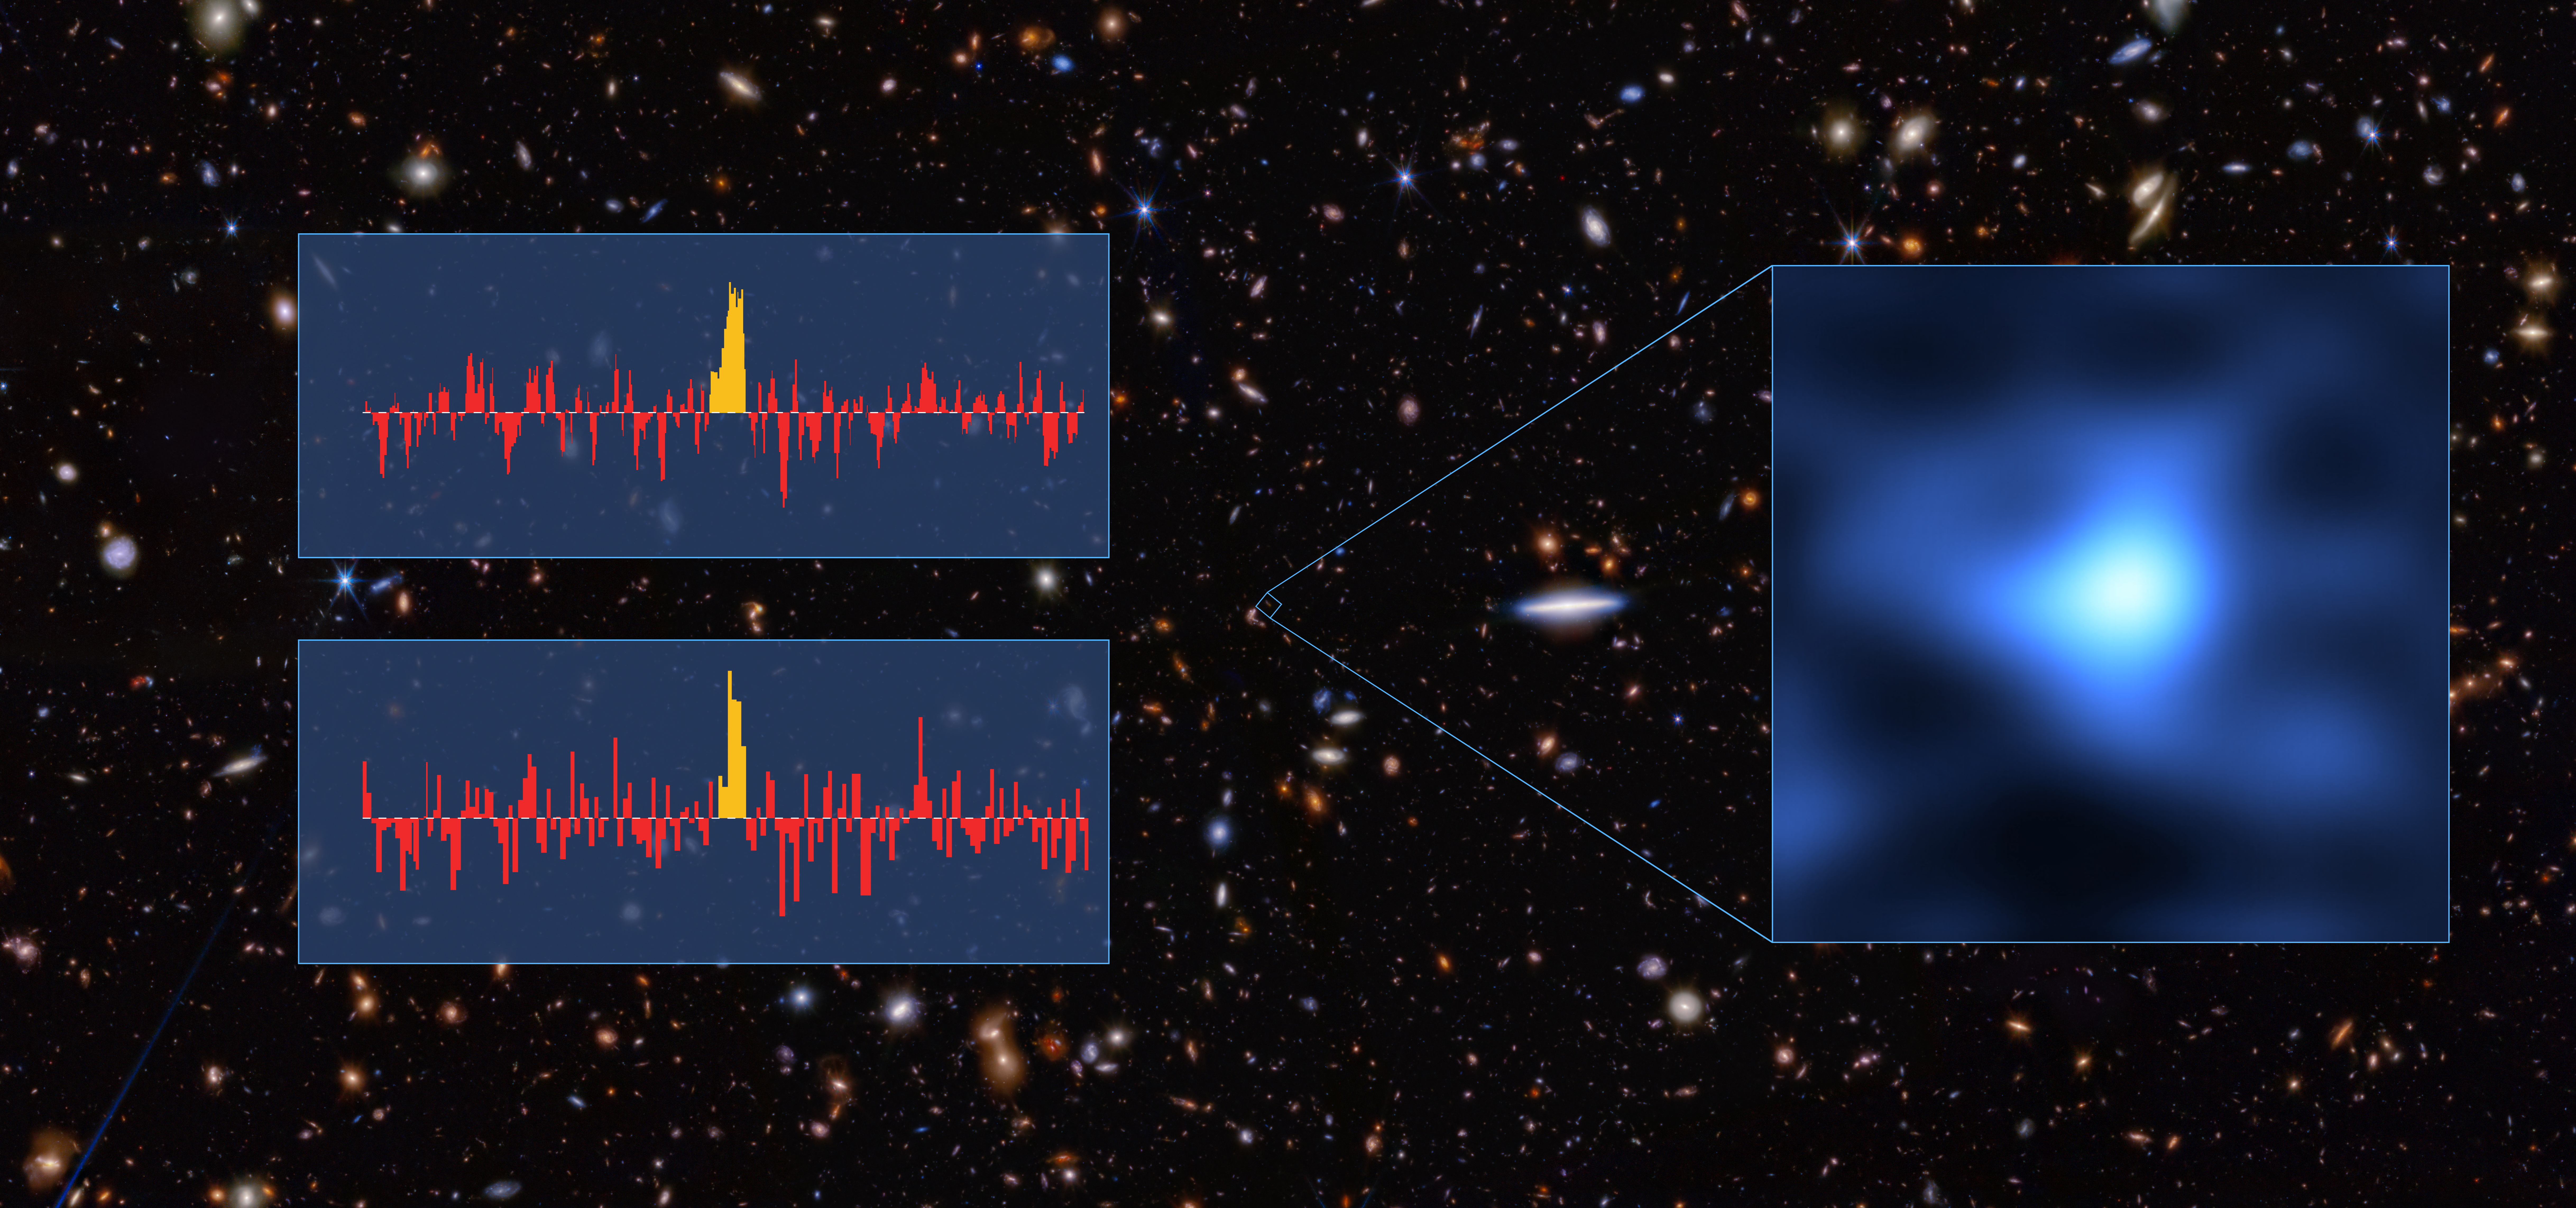

Oxygen spectrum in most distant known galaxy

The inset in this image shows JADES-GS-z14-0 –– the most distant known galaxy as of today –– as seen with the Atacama Large Millimeter/submillimeter Array (ALMA). The two spectra shown here result from independent analysis of ALMA data by two teams of astronomers. Both found an emission line of oxygen, making this the most distant detection of oxygen, when the Universe was only 300 million years old.

Credit: ALMA (ESO/NAOJ/NRAO)/S. Carniani et al./S. Schouws et al/JWST: NASA, ESA, CSA, STScI, Brant Robertson (UC Santa Cruz), Ben Johnson (CfA), Sandro Tacchella (Cambridge), Phill Cargile (CfA)